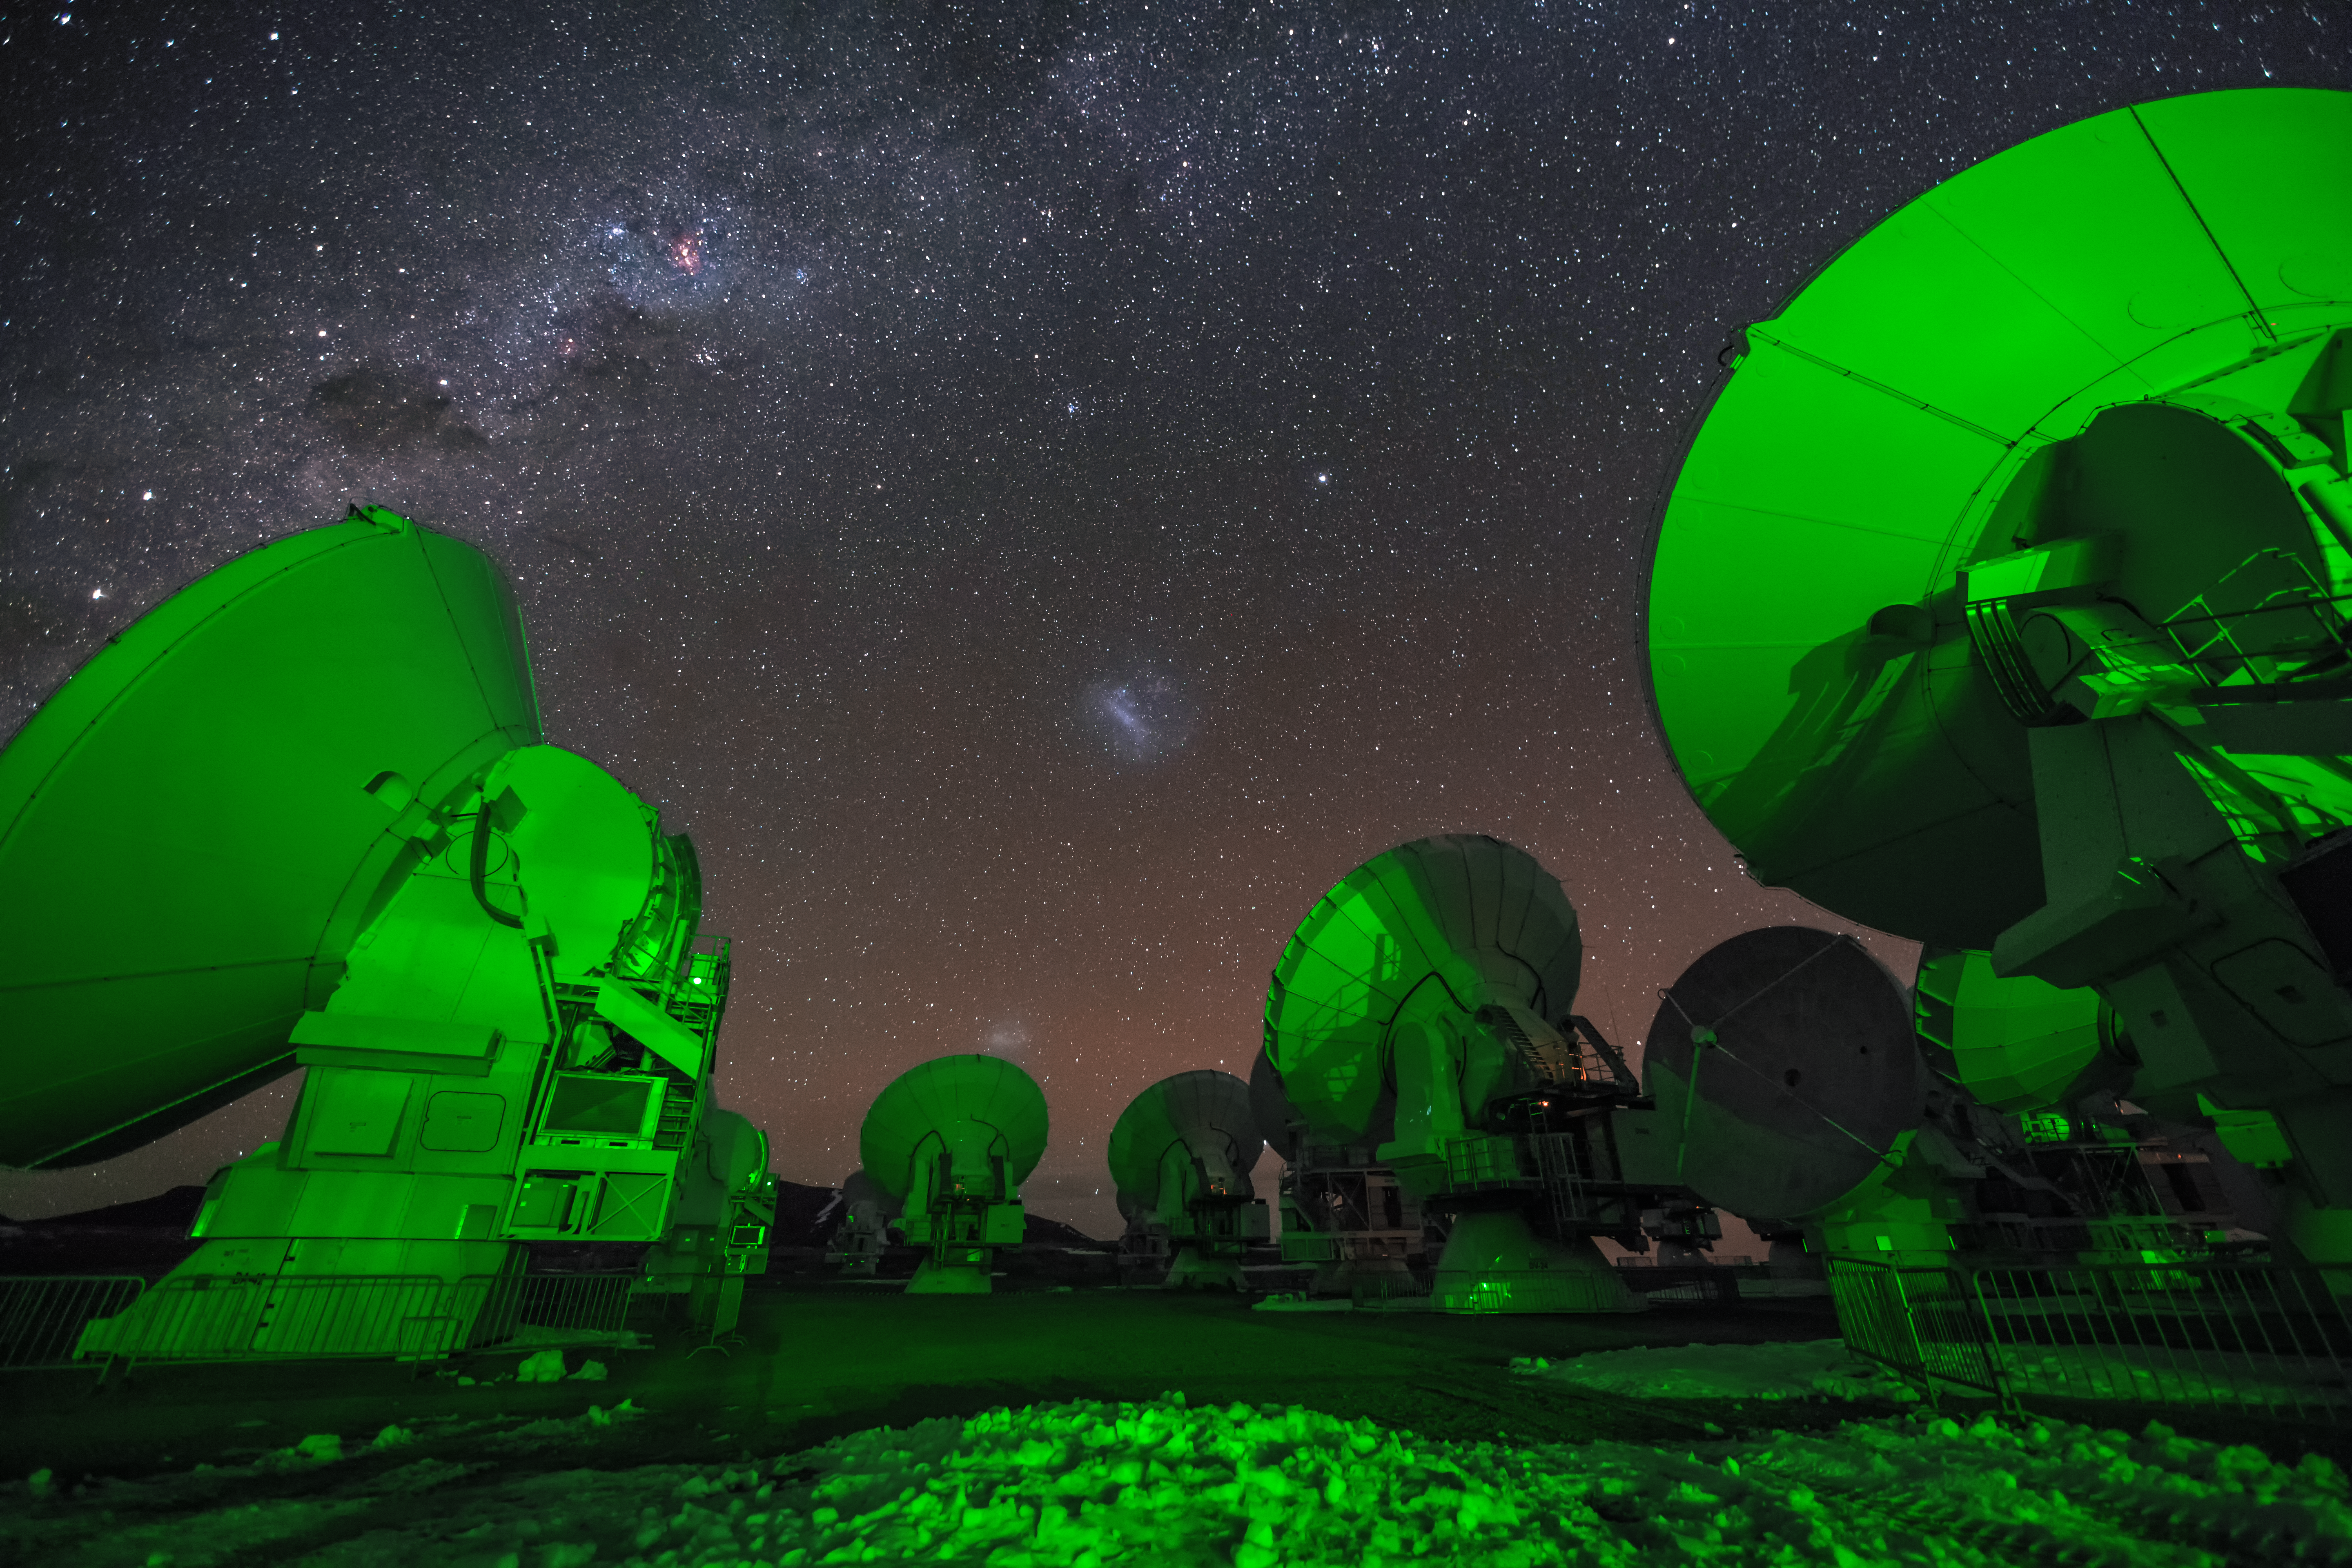

ALMA beneath the stars

An alien green glow illuminates antennas that form part the Atacama Large Millimeter/submillimeter Array (ALMA), located on Chajnantor Plateau, high up in the Chilean Atacama desert. Above, the recognisable glow of the Milky Way and Magellanic Clouds is seen amongst a sea of stars in the night sky.

Credit: A. Duro/ESO